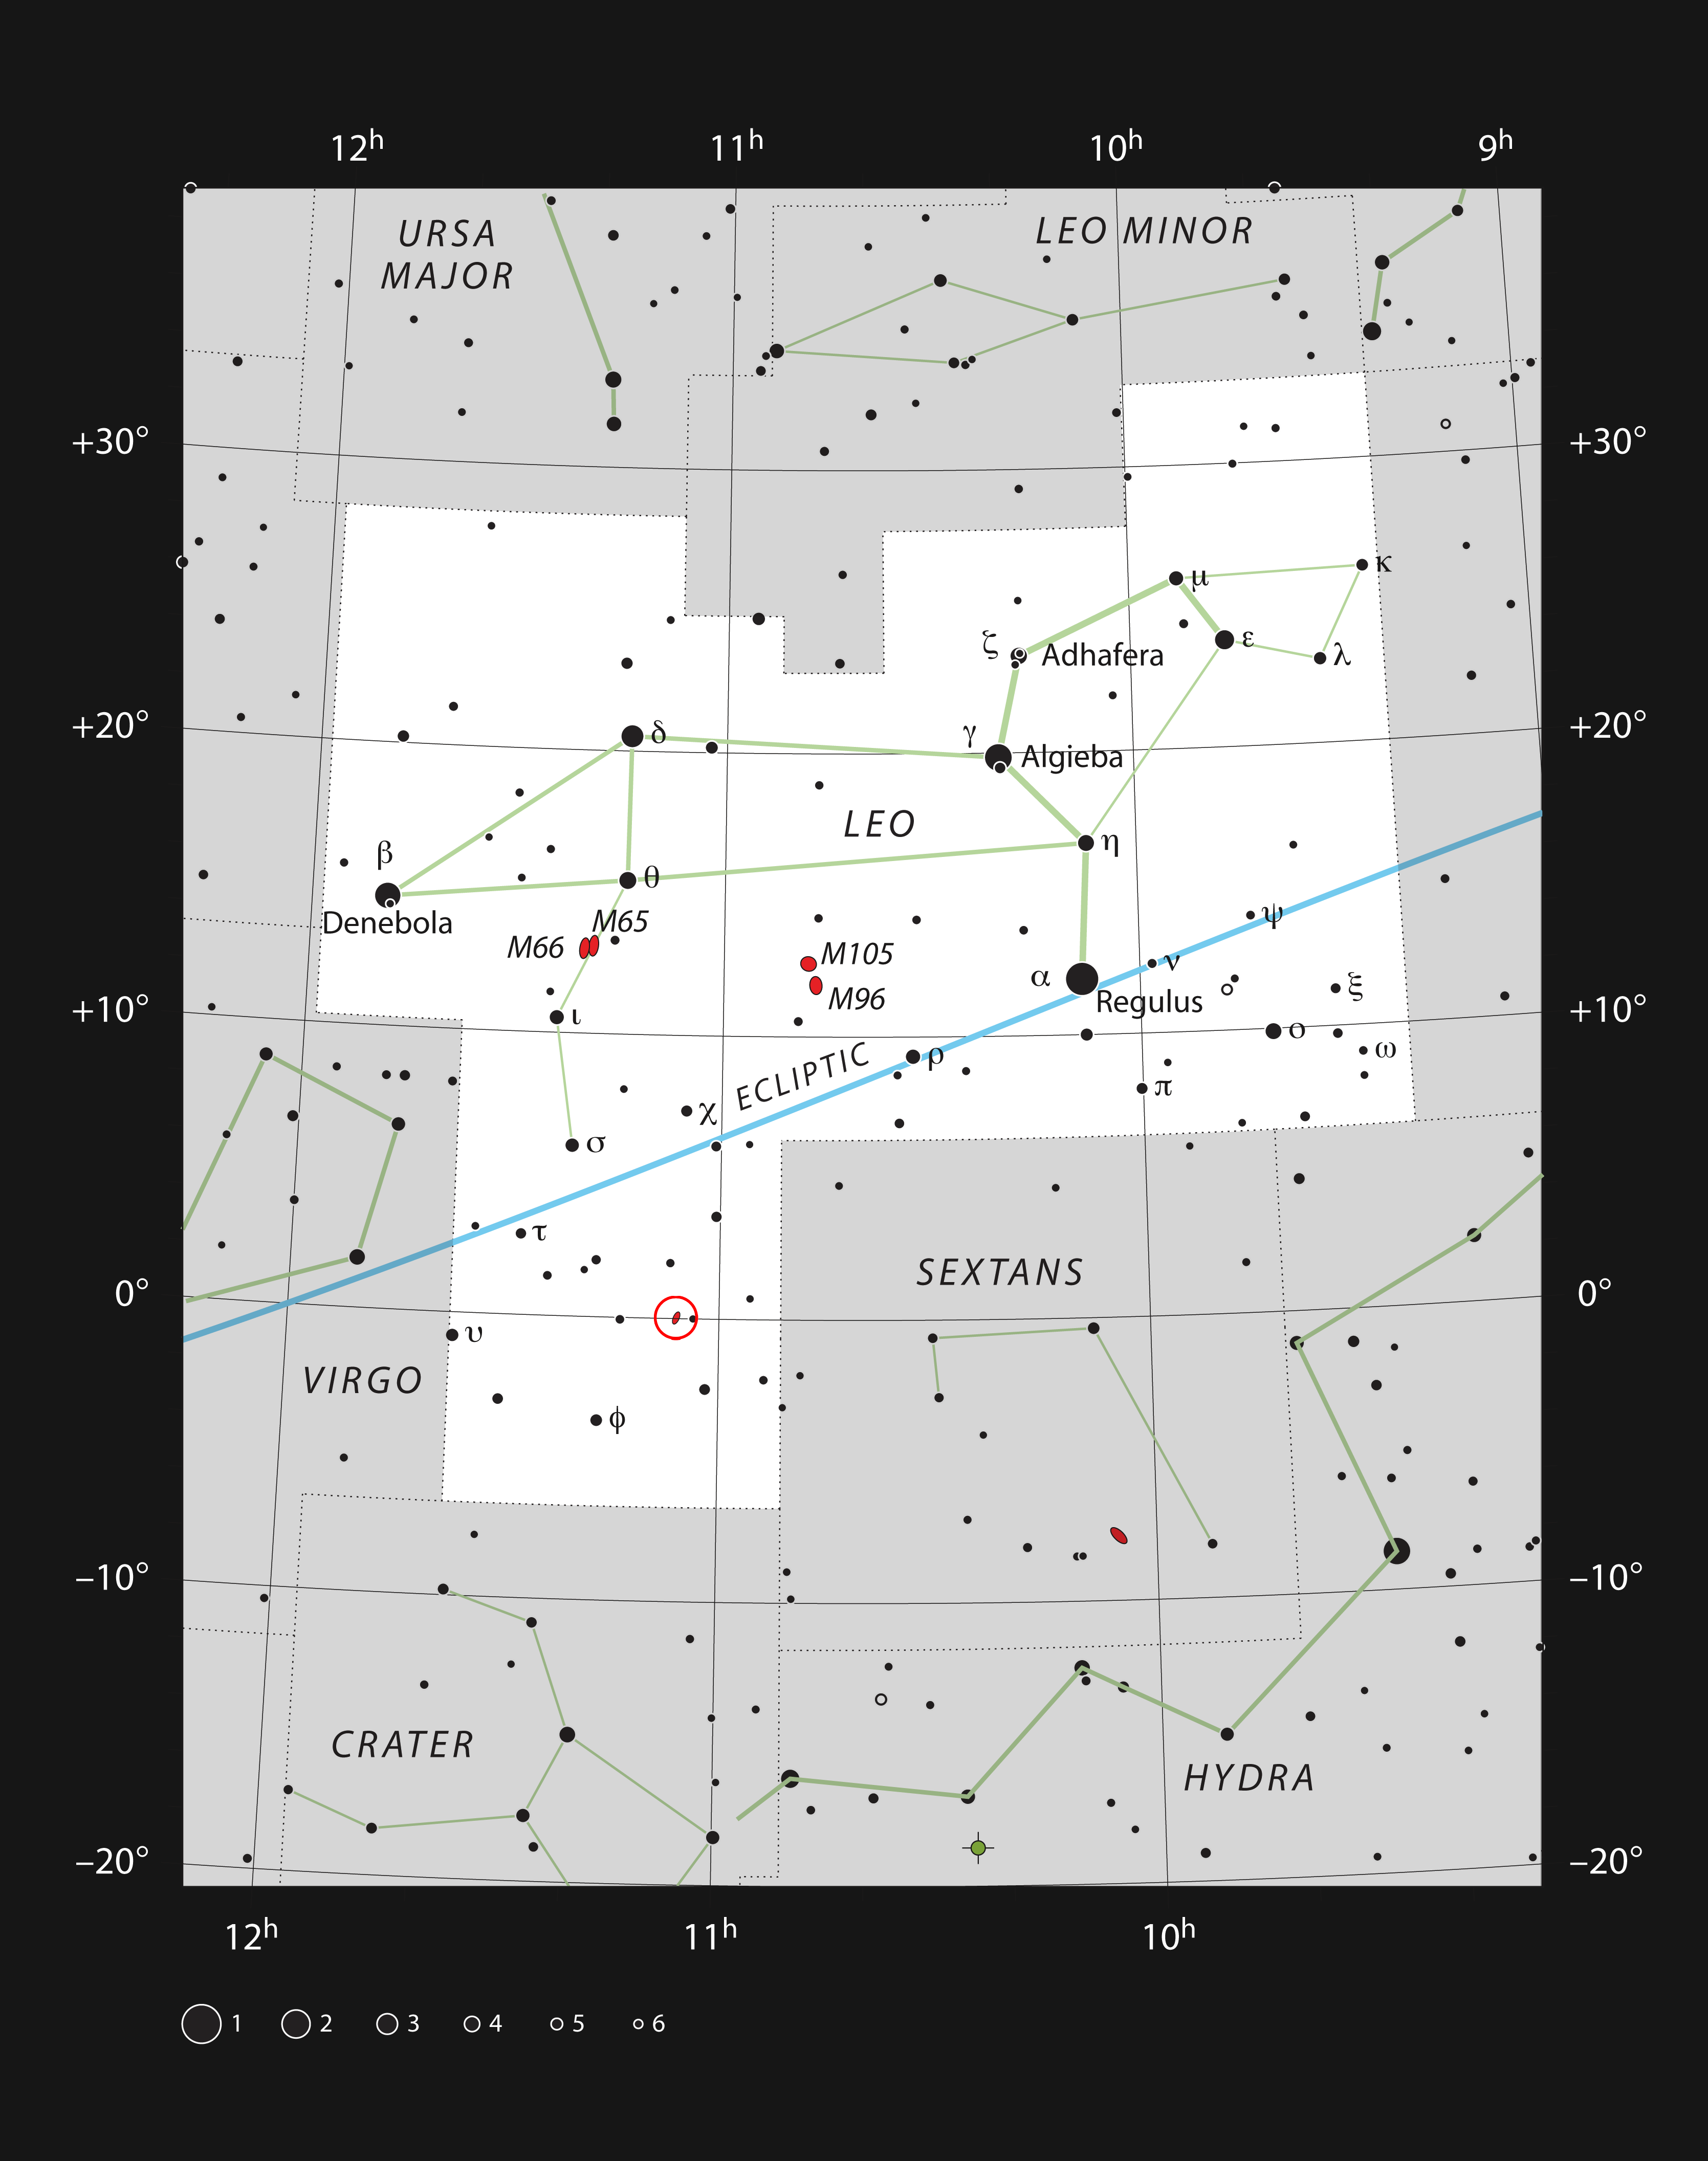

The spiral galaxy NGC 3521 in the constellation of Leo

This chart shows the location of the spiral galaxy NGC 3521 within the constellation of Leo (The Lion). This map shows most of the stars visible to the unaided eye under good conditions and the galaxy itself is marked with a red ellipse in a red circle. This galaxy can be easily seen with a small telescope.

Credit: ESO, IAU and Sky & Telescope